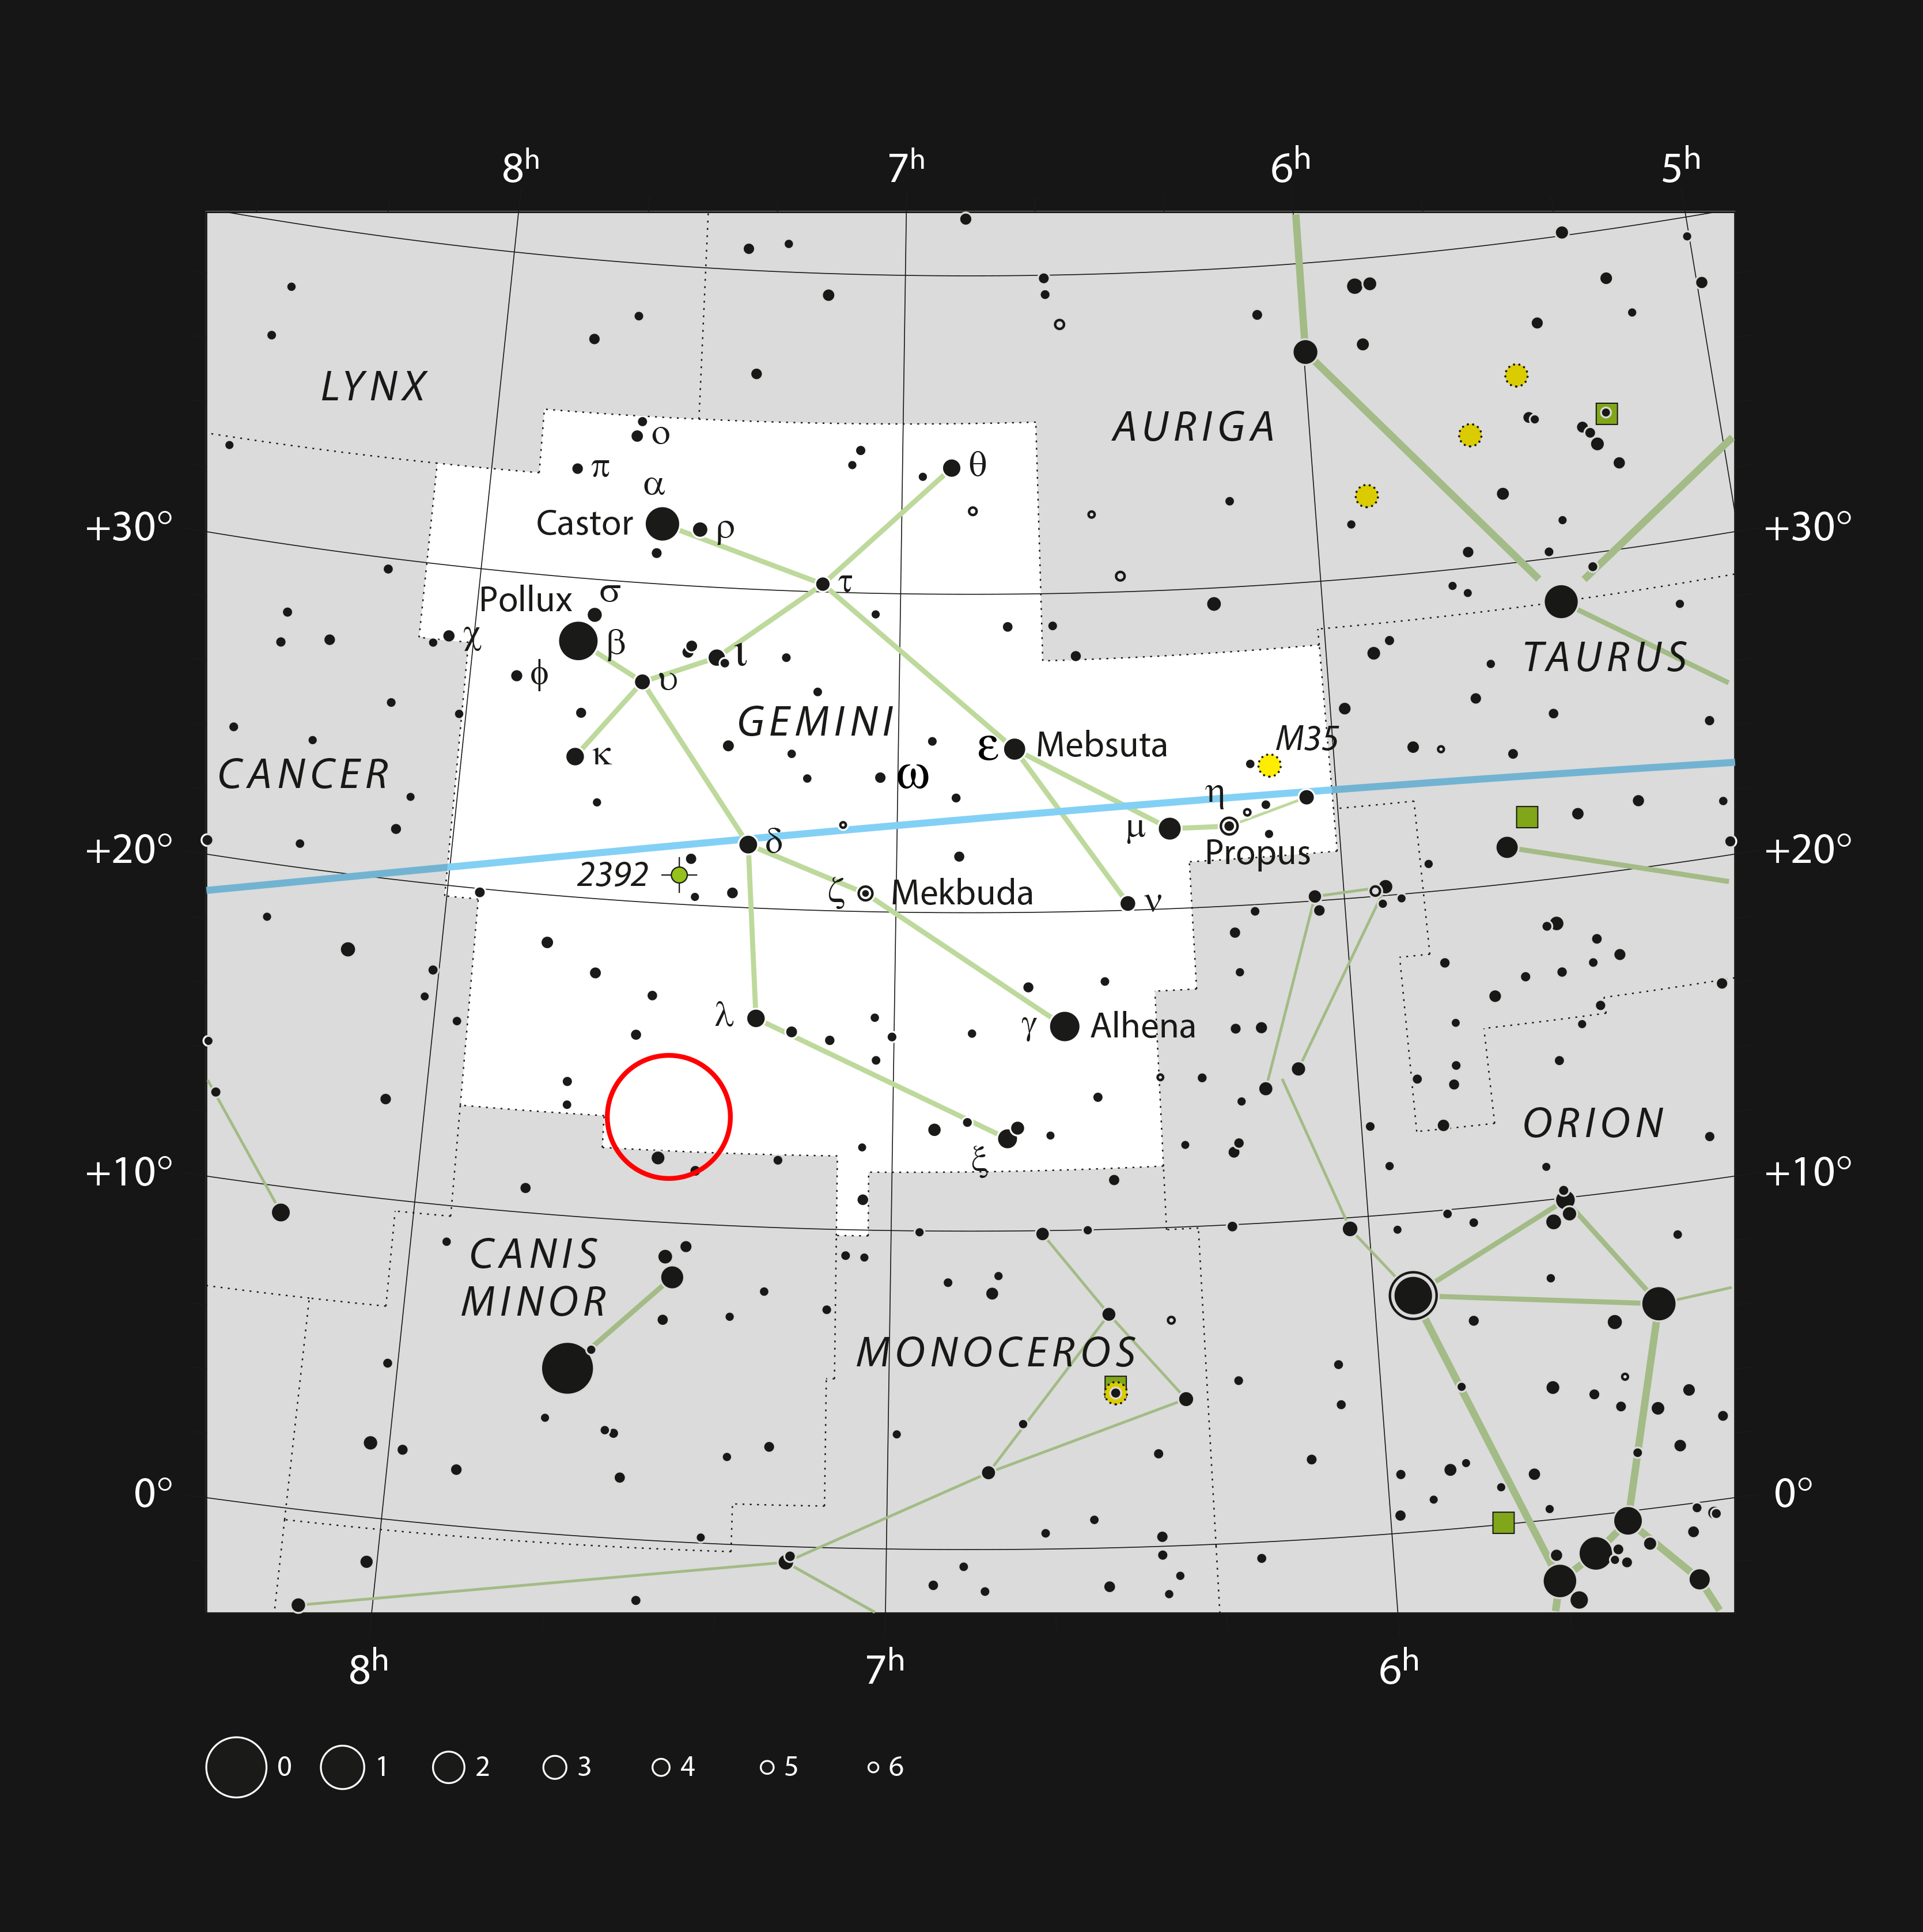

The Medusa Nebula in the constellation of Gemini

This chart shows the famous zodiacal constellation of Gemini (The Twins). All the stars that can be seen easily with the naked eye on a dark clear night are shown. The position of the Medusa Nebula is indicated. This large and beautiful planetary nebula is unfortunately too faint to be seen in small telescopes and only reveals its structure in photographs.

Credit: ESO, IAU and Sky & Telescope